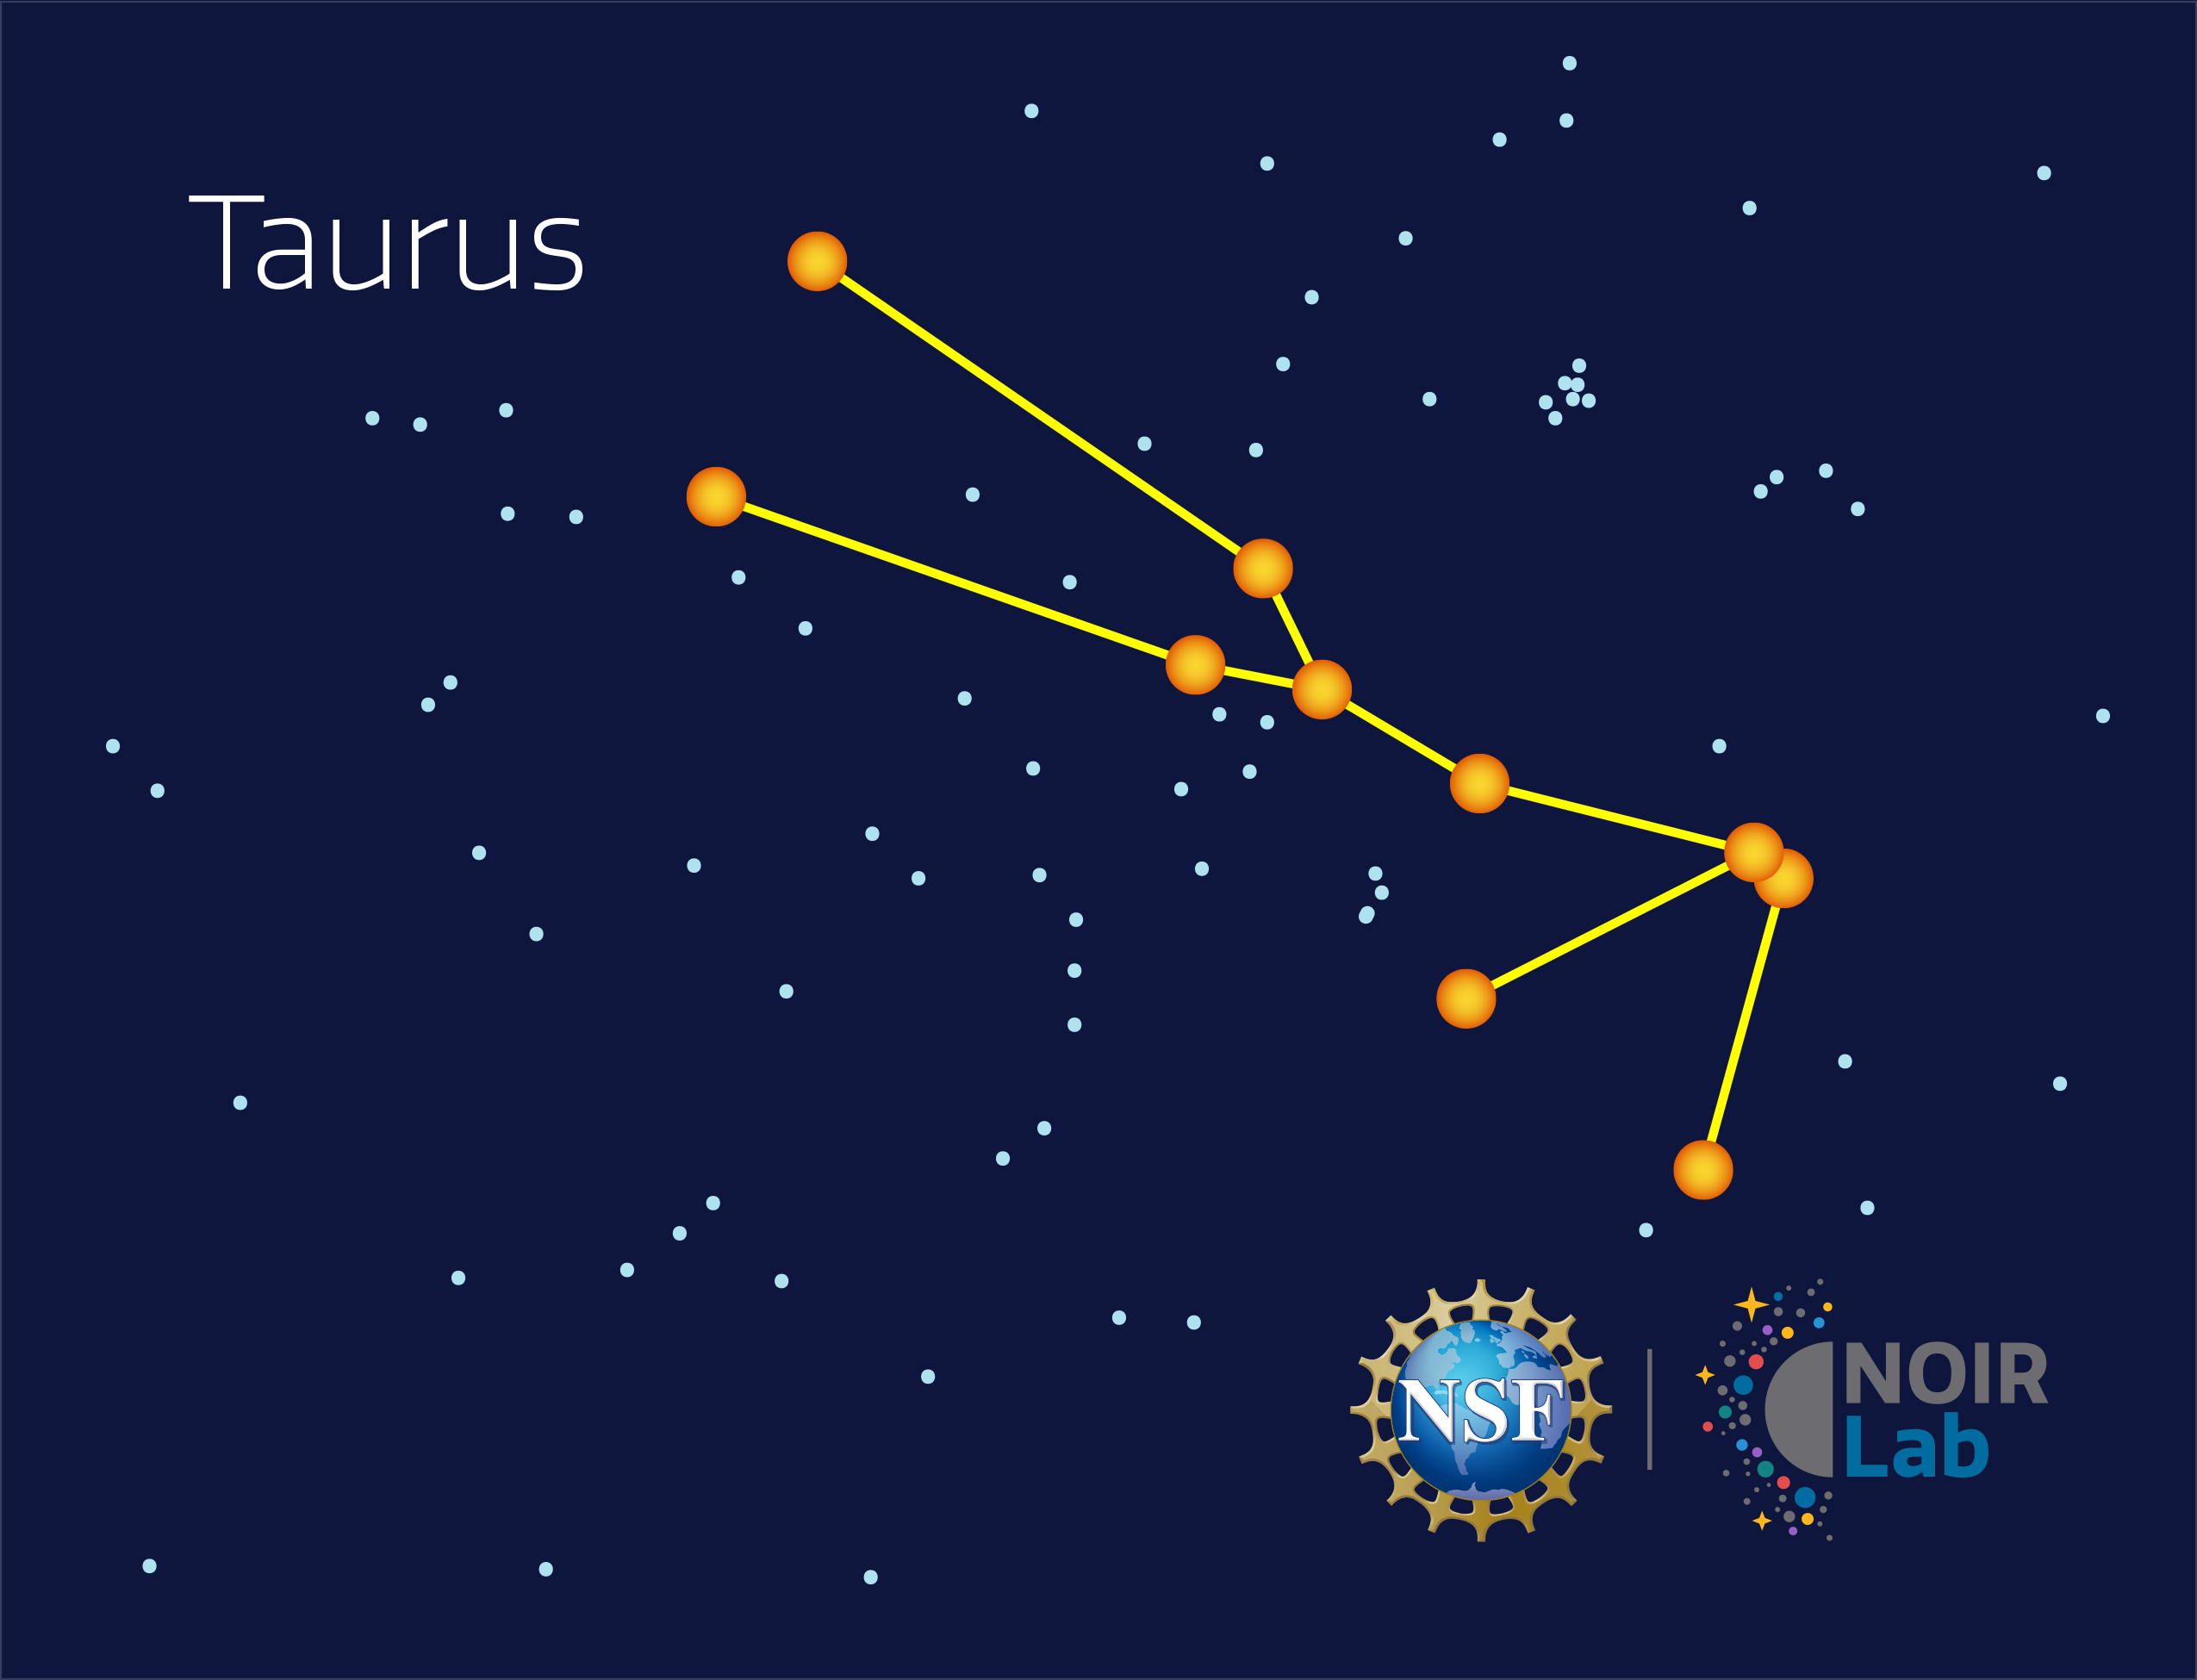

Taurus

Credit: NOIRLab